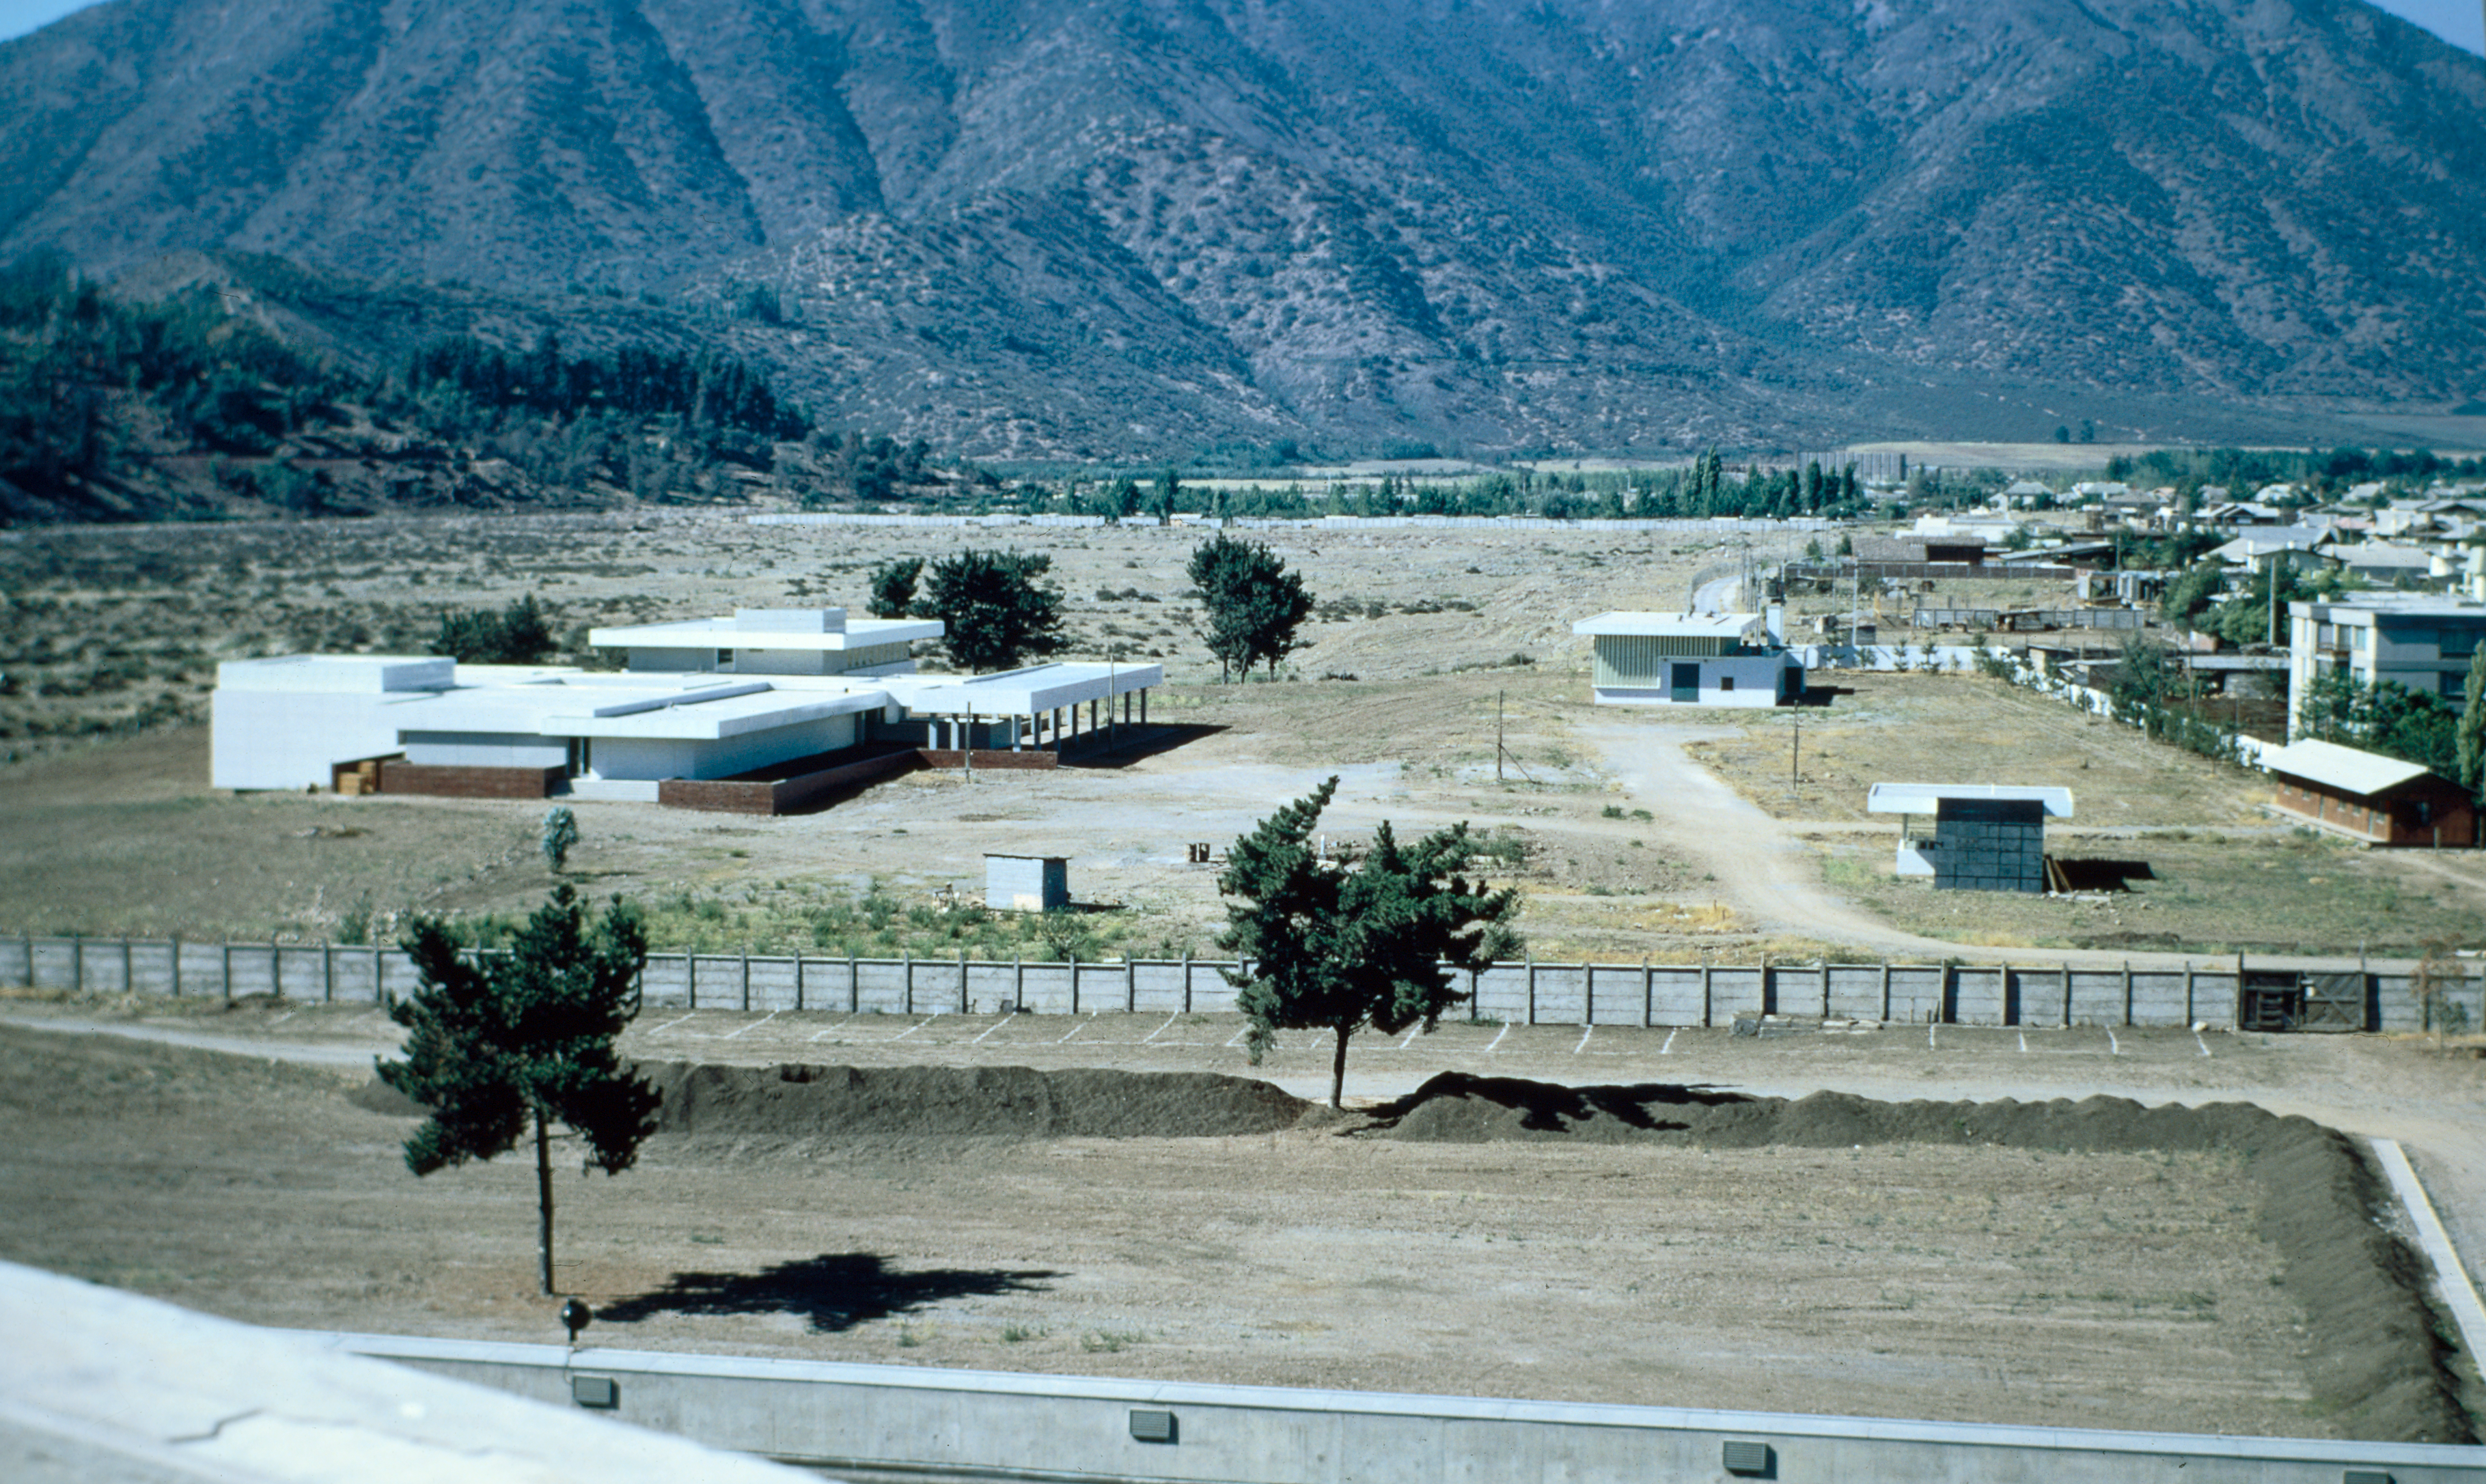

Vitacura headquarters

December, 1968. View of the Headquarters from the roof of the adjacent United Nations building: main building of HQ is to the left of the middle of the photograph. Photo by Eric Maurice

Credit: ESO